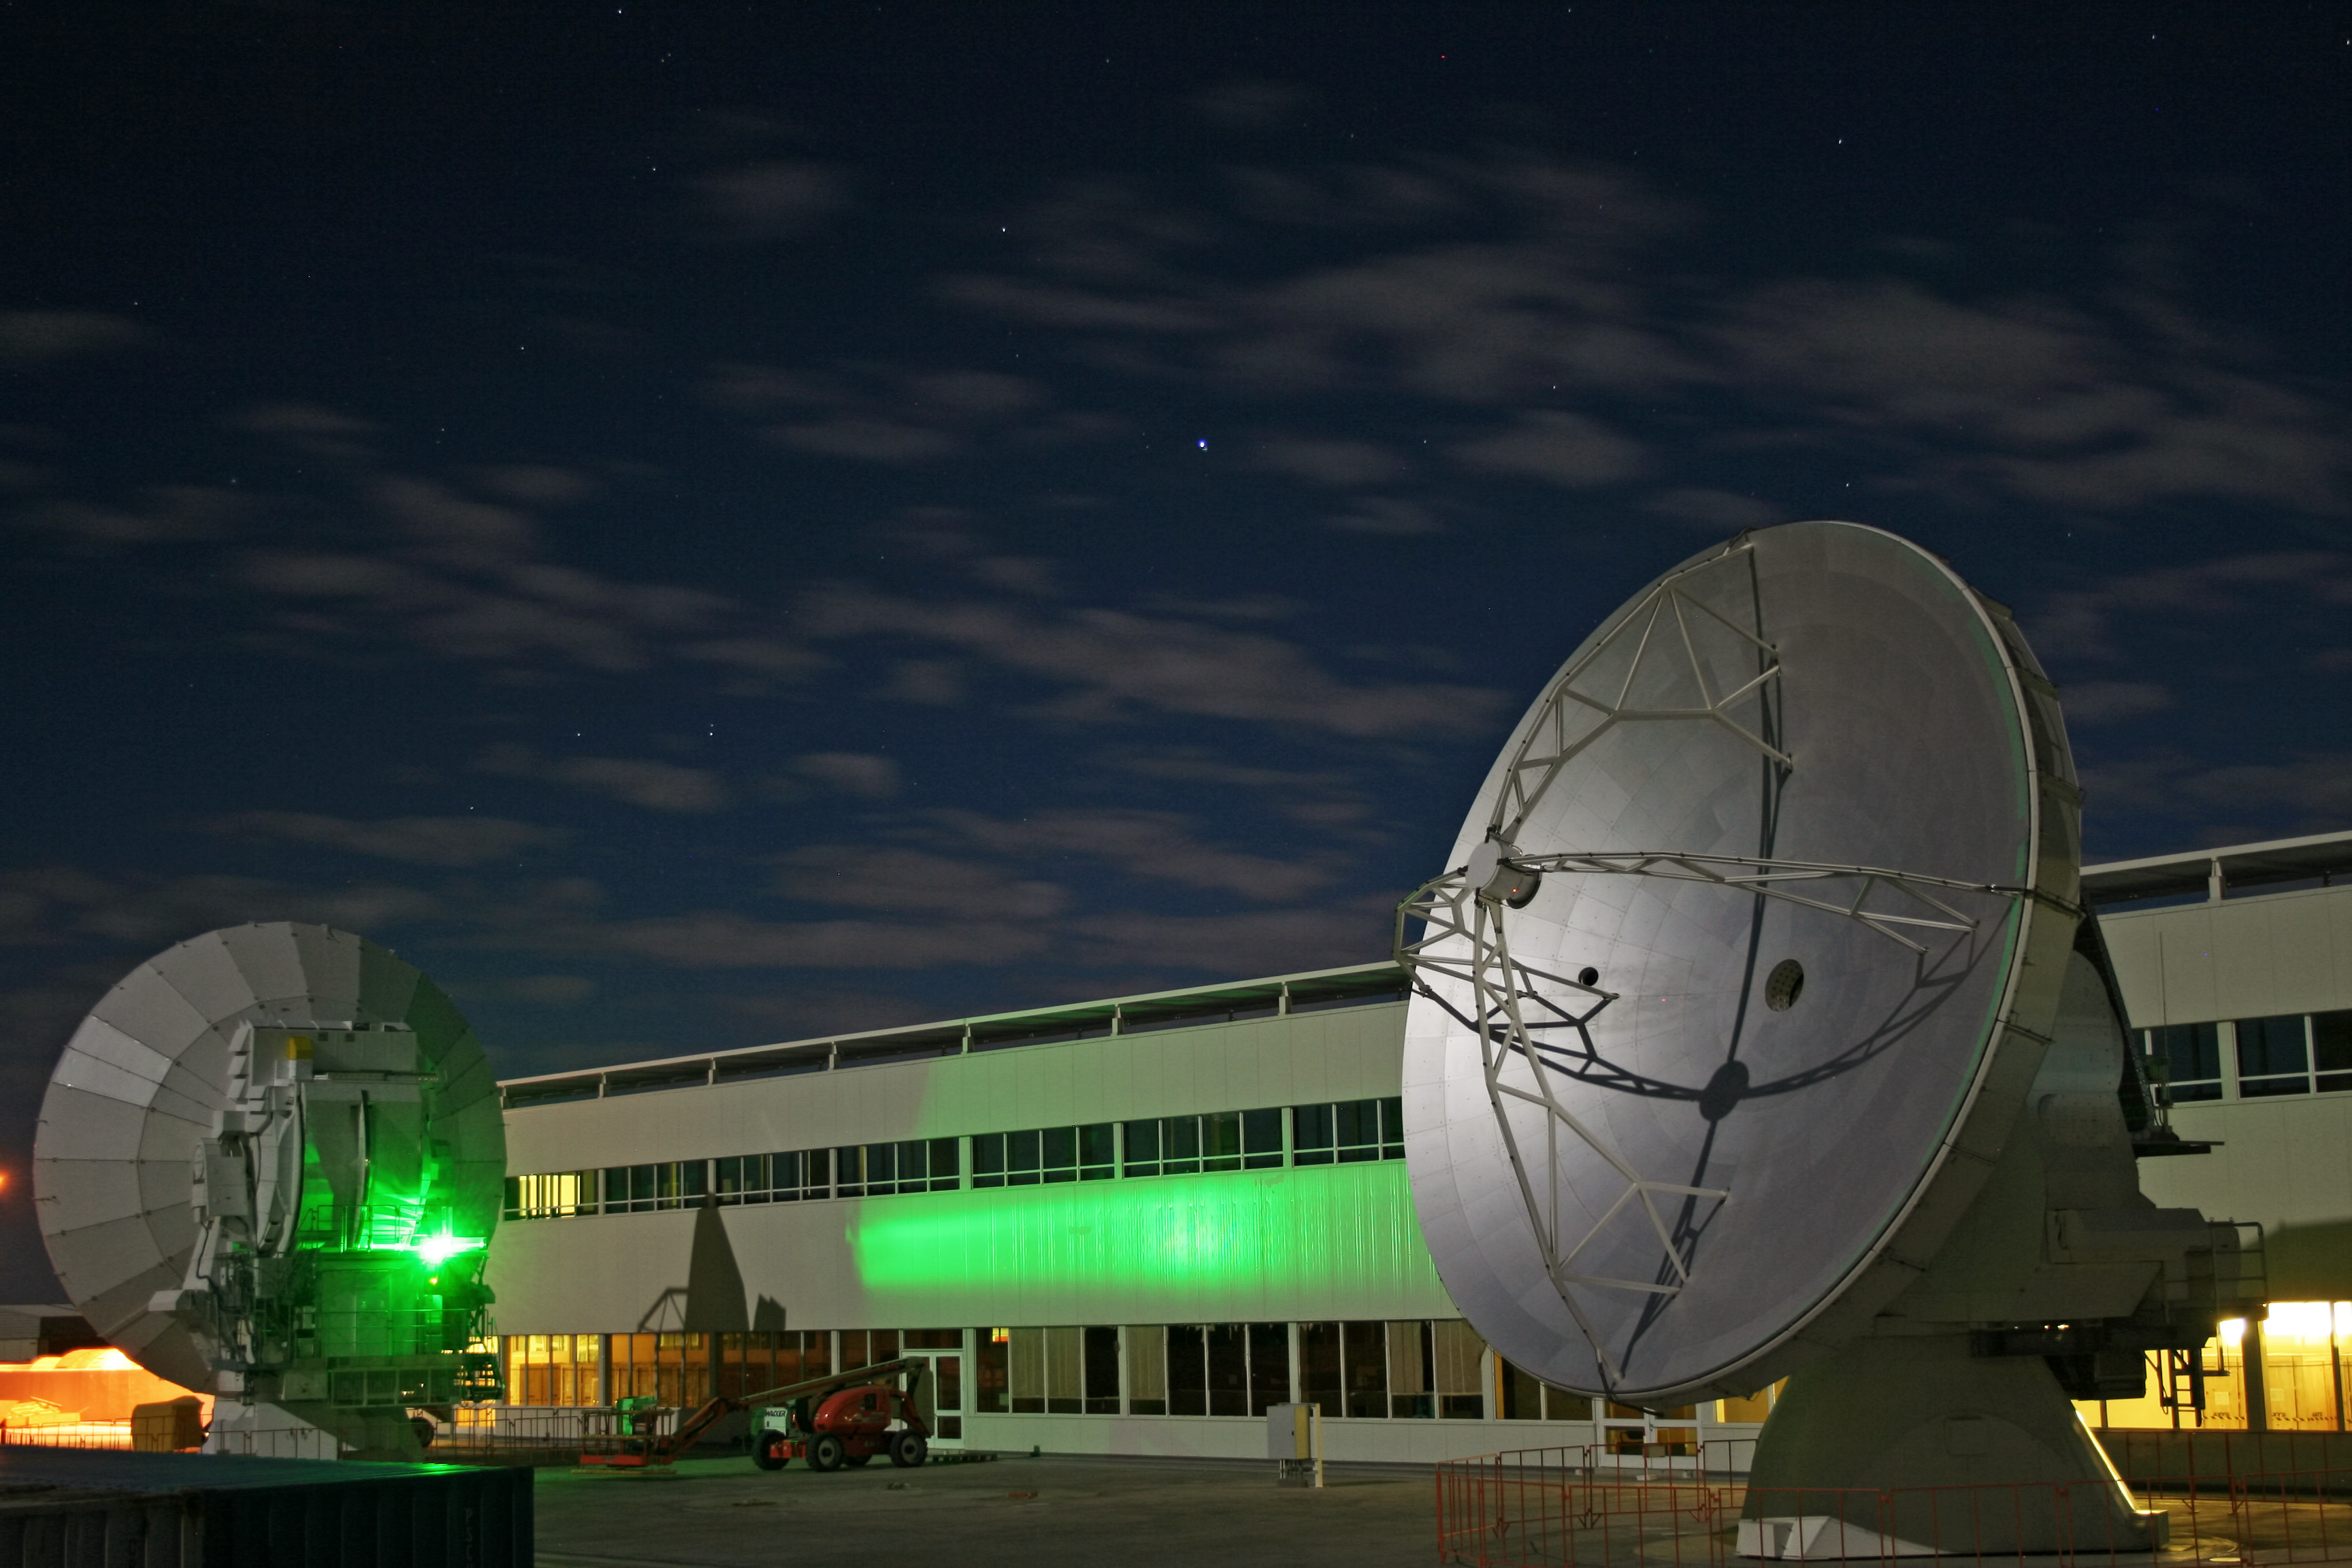

ALMA OSF at night

Night shot of the ALMA OSF at night, with two ALMA antennas.

Alexis Tejeda Flickr 27 Aprile 2012 OS

Credit: ESO/A. Tejeda